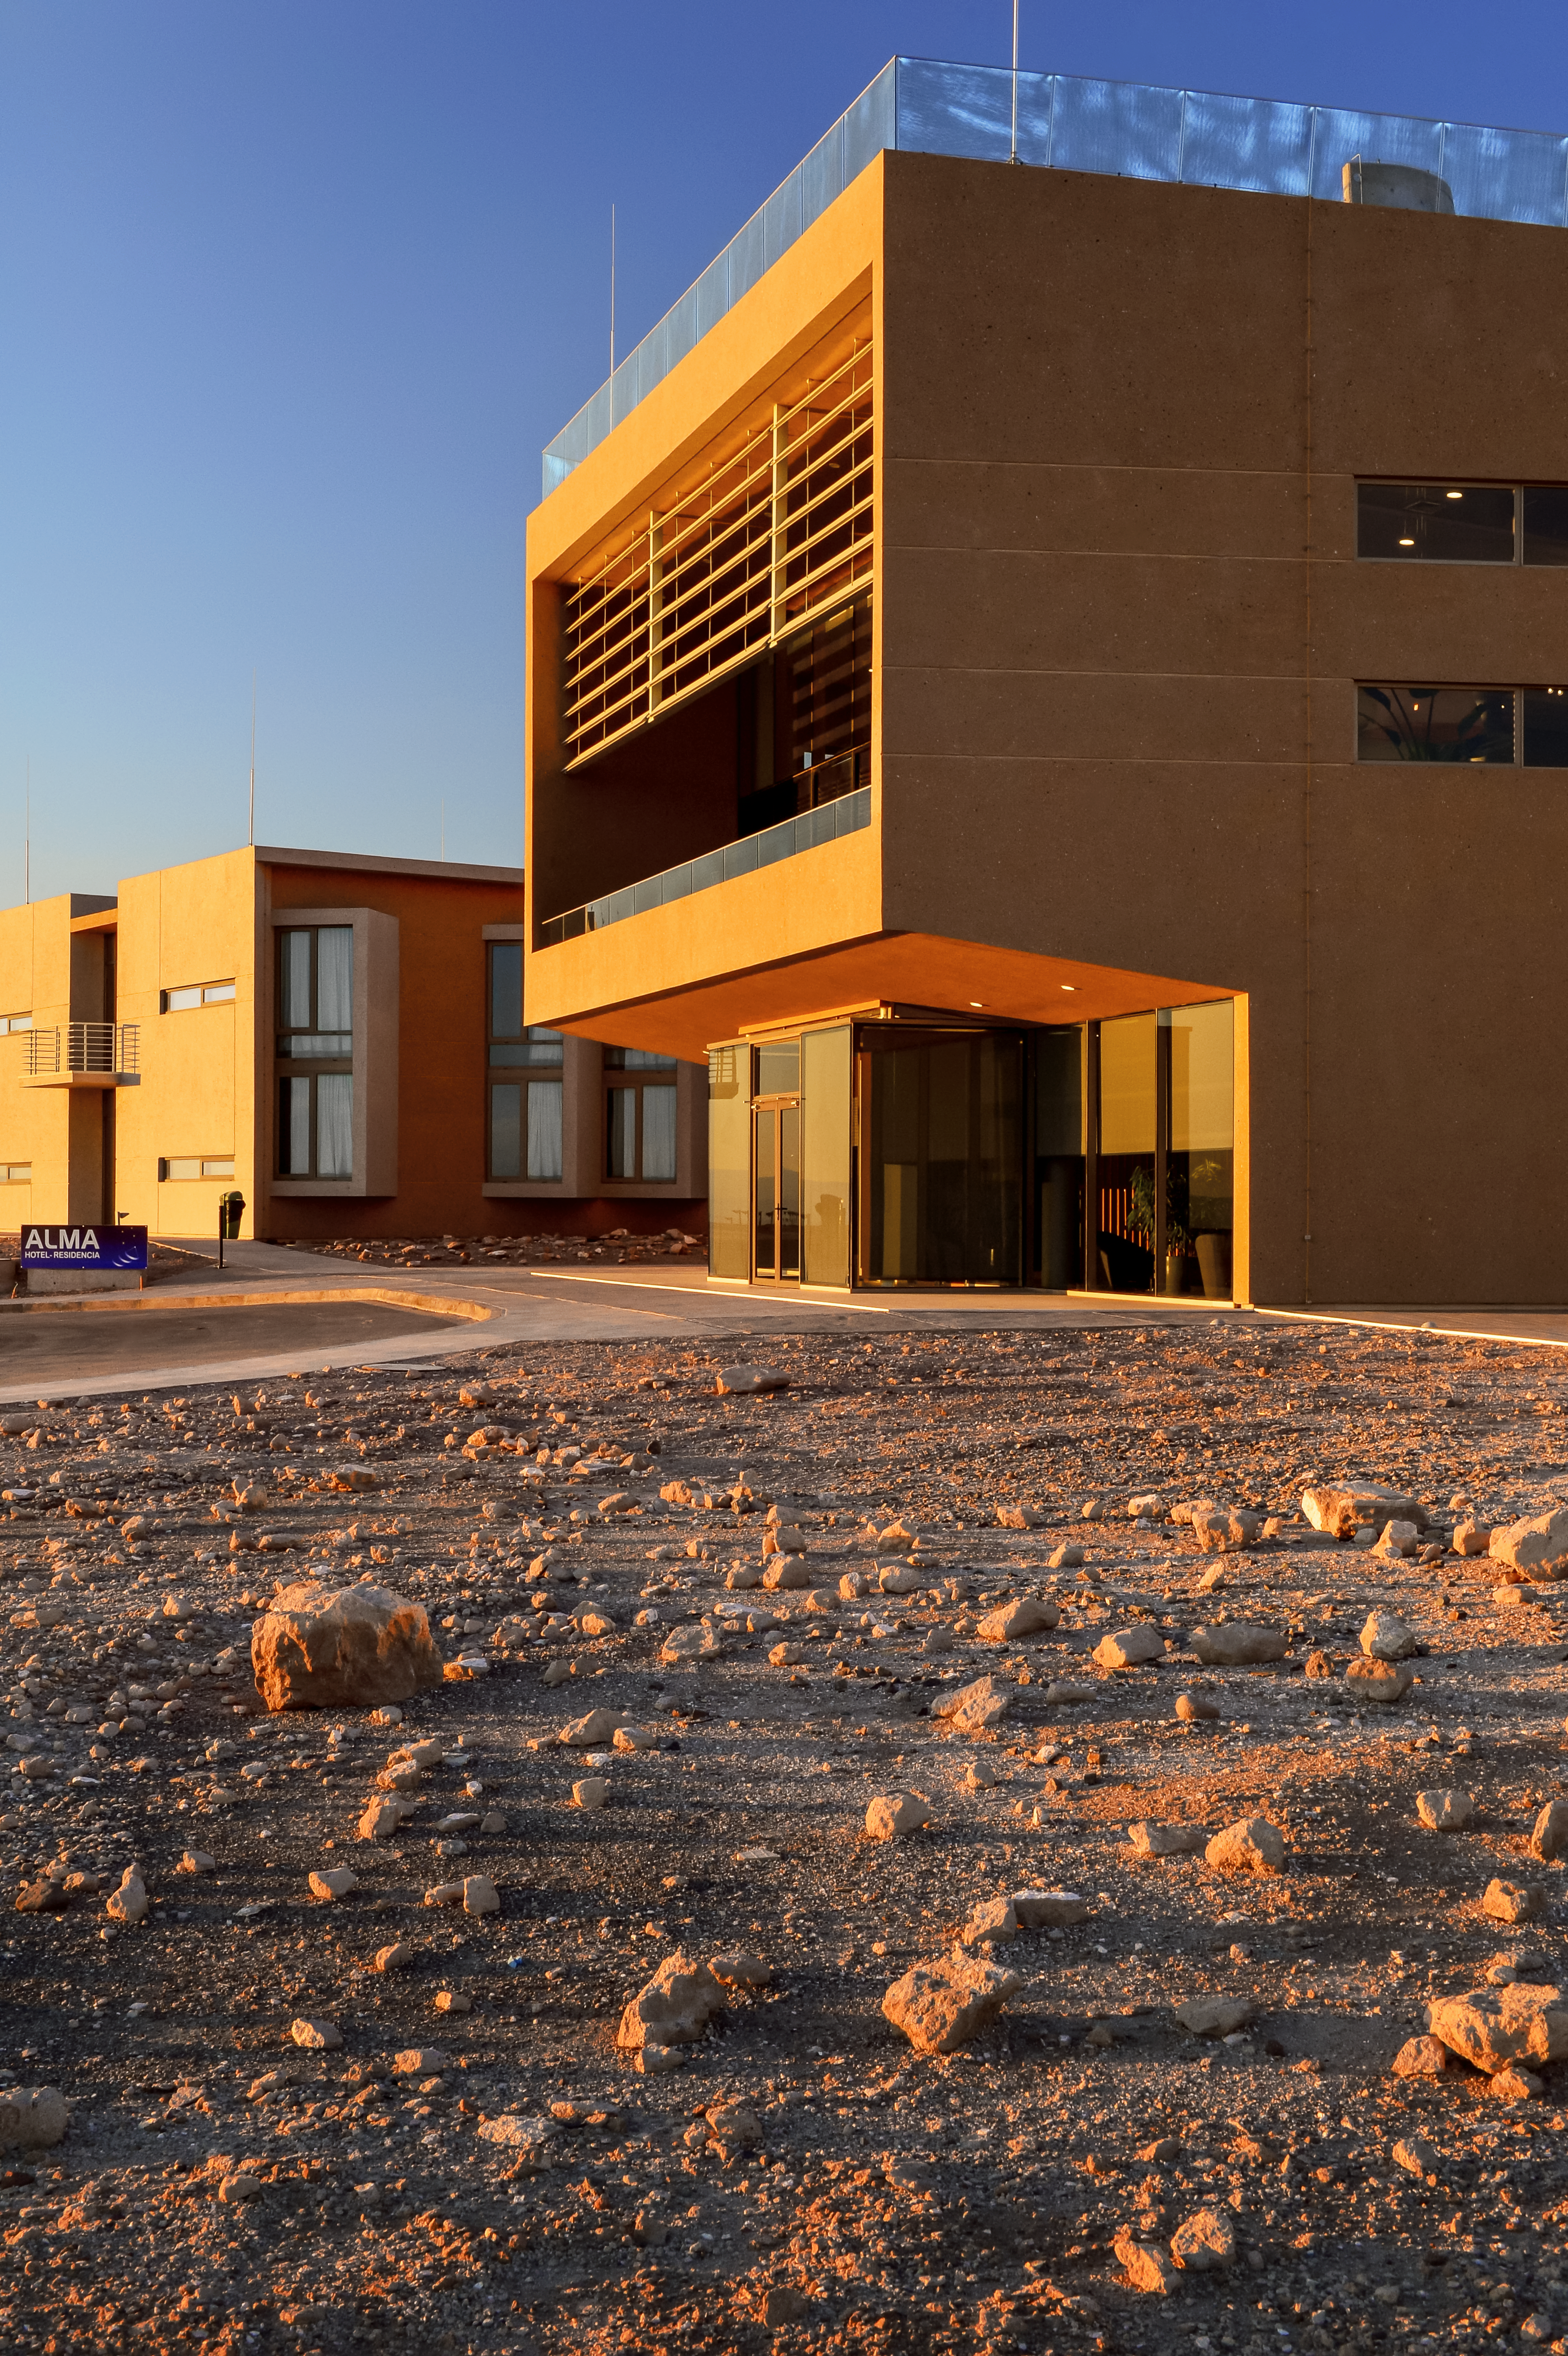

Deserted

The main building of the ALMA residencia, where astronomers will be hosted during their time taking observations with the telescope. The residencia is located at an altitude of 3000 metres, still 2000 metres lower than ALMA itself, which sits on the Chajnantor Plateau. The building has been carefully designed to blend in with the surrounding desert landscape.

Credit: A. Caproni/ESO